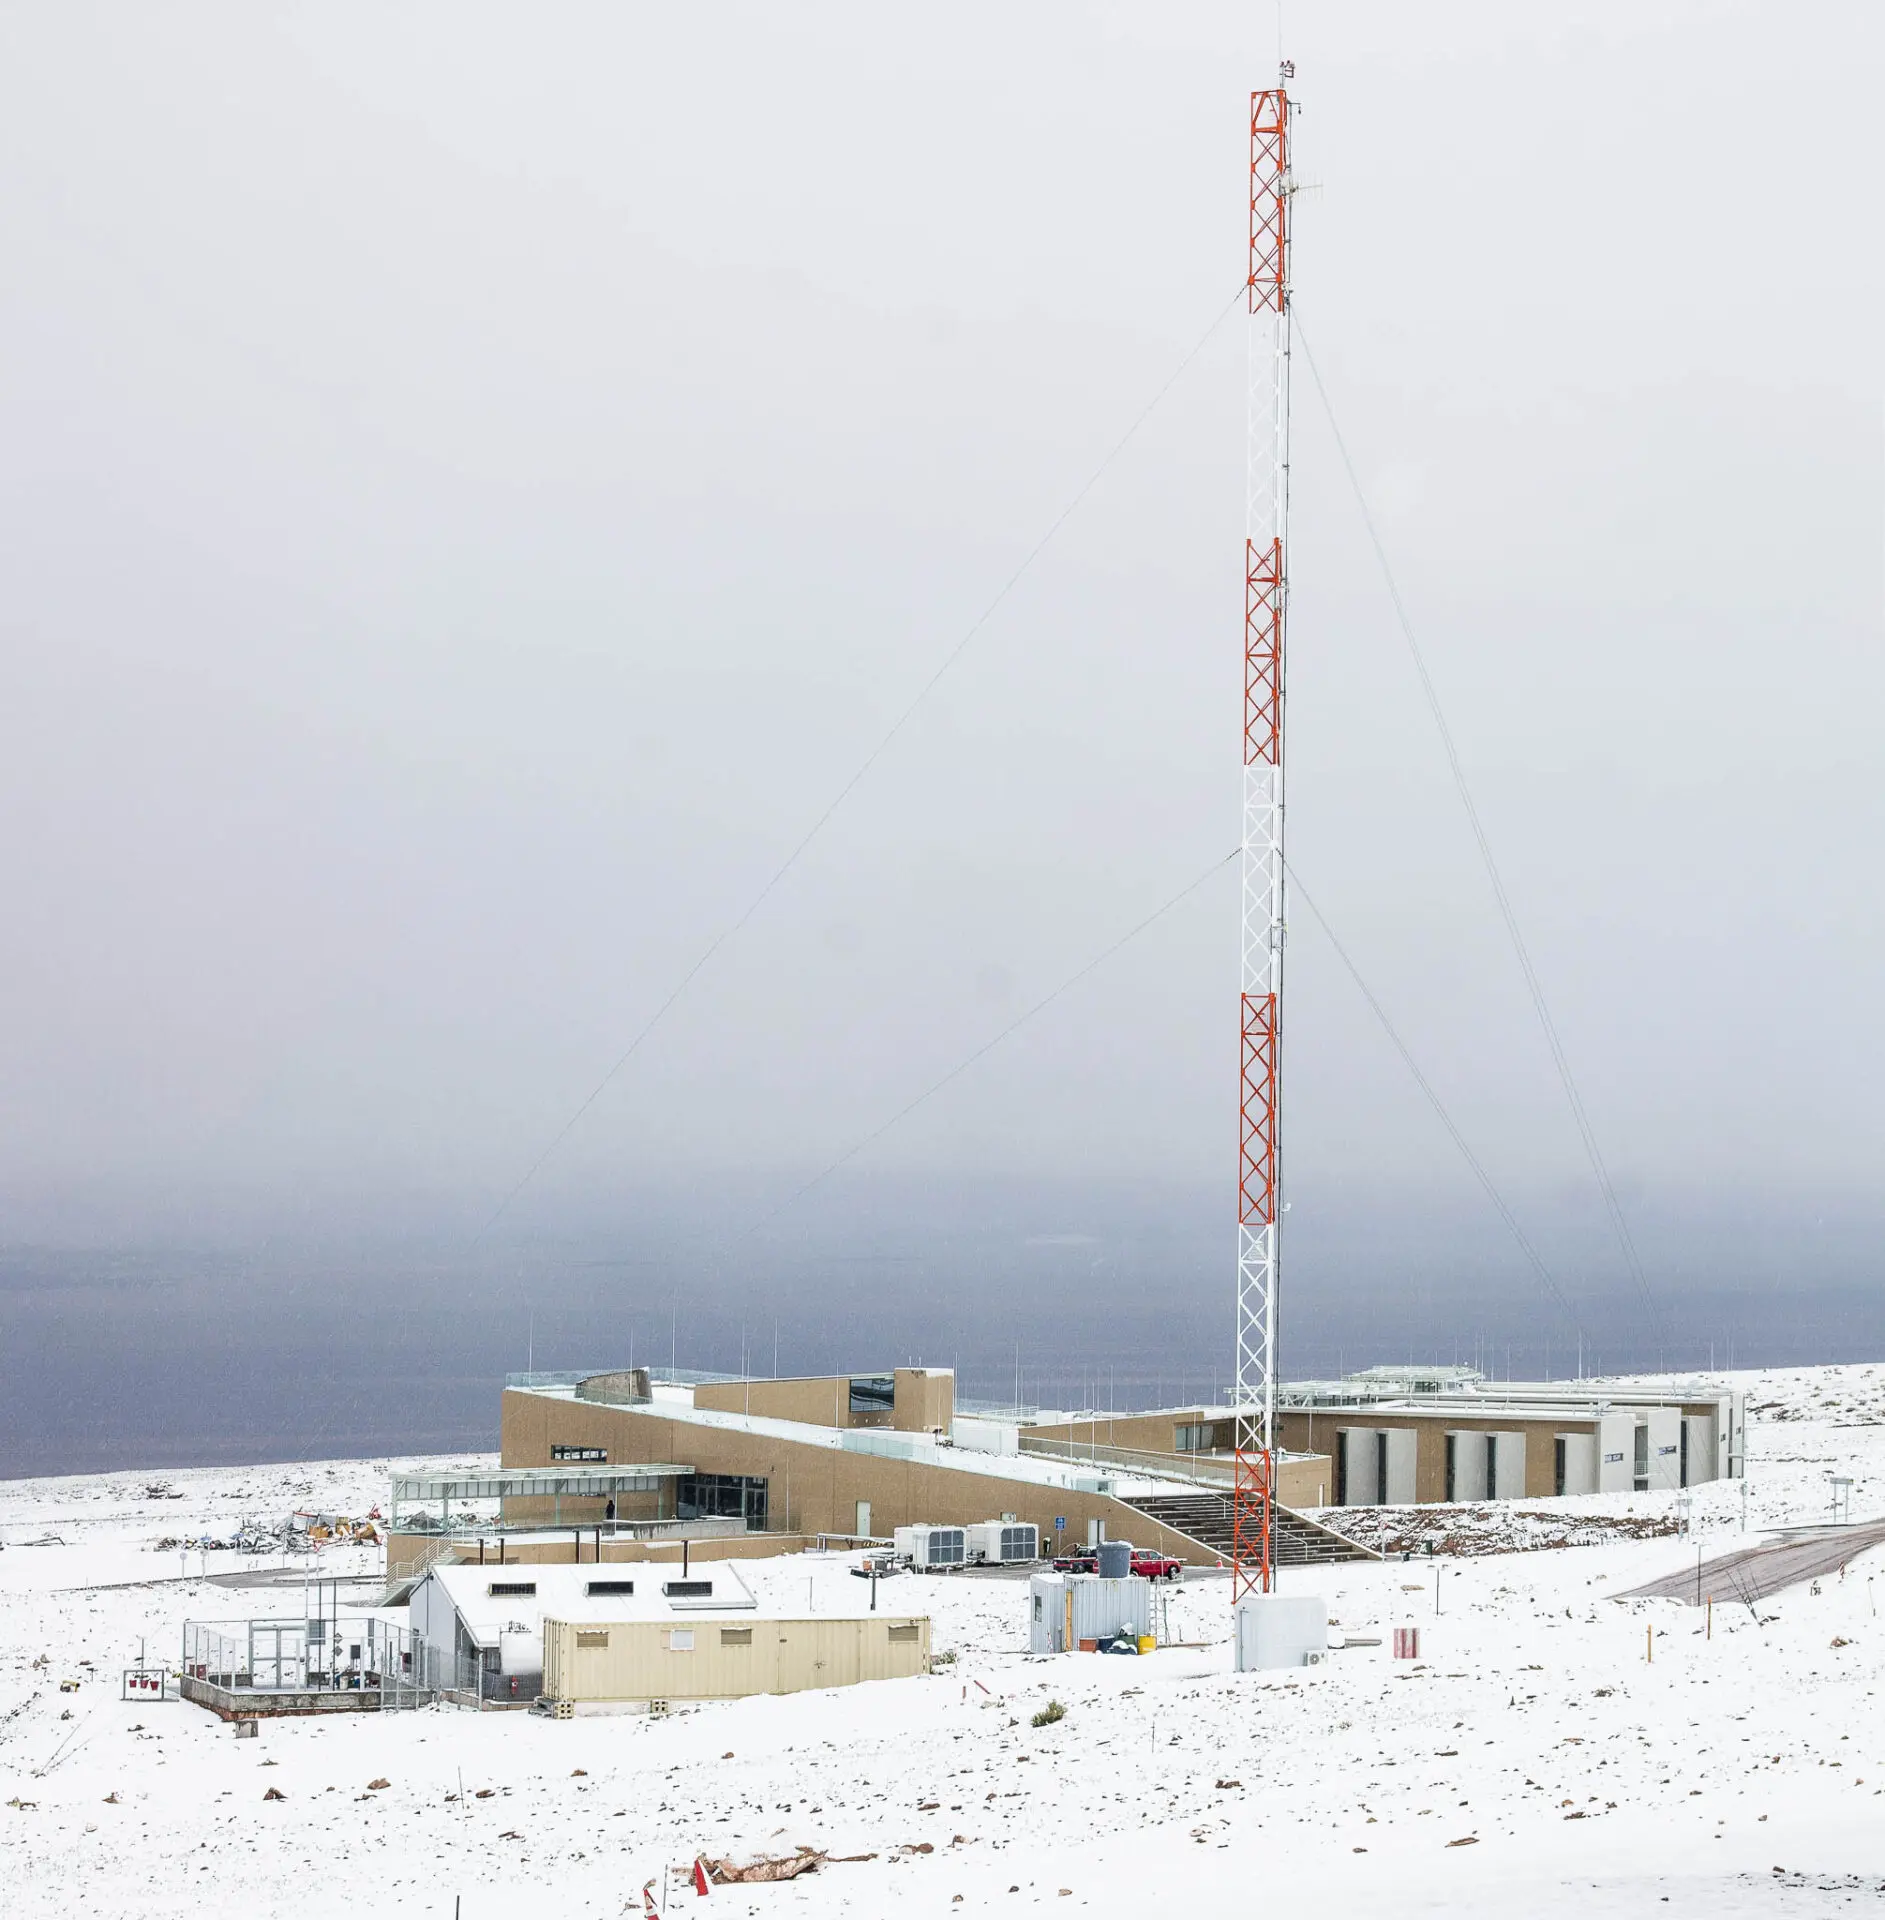

ALMA Residence at 2900 meters

ALMA Residence at 2900 meters above sea level after a snow storm.

Credit: Juan Carlos Rojas (ESO/NAOJ/NRAO)